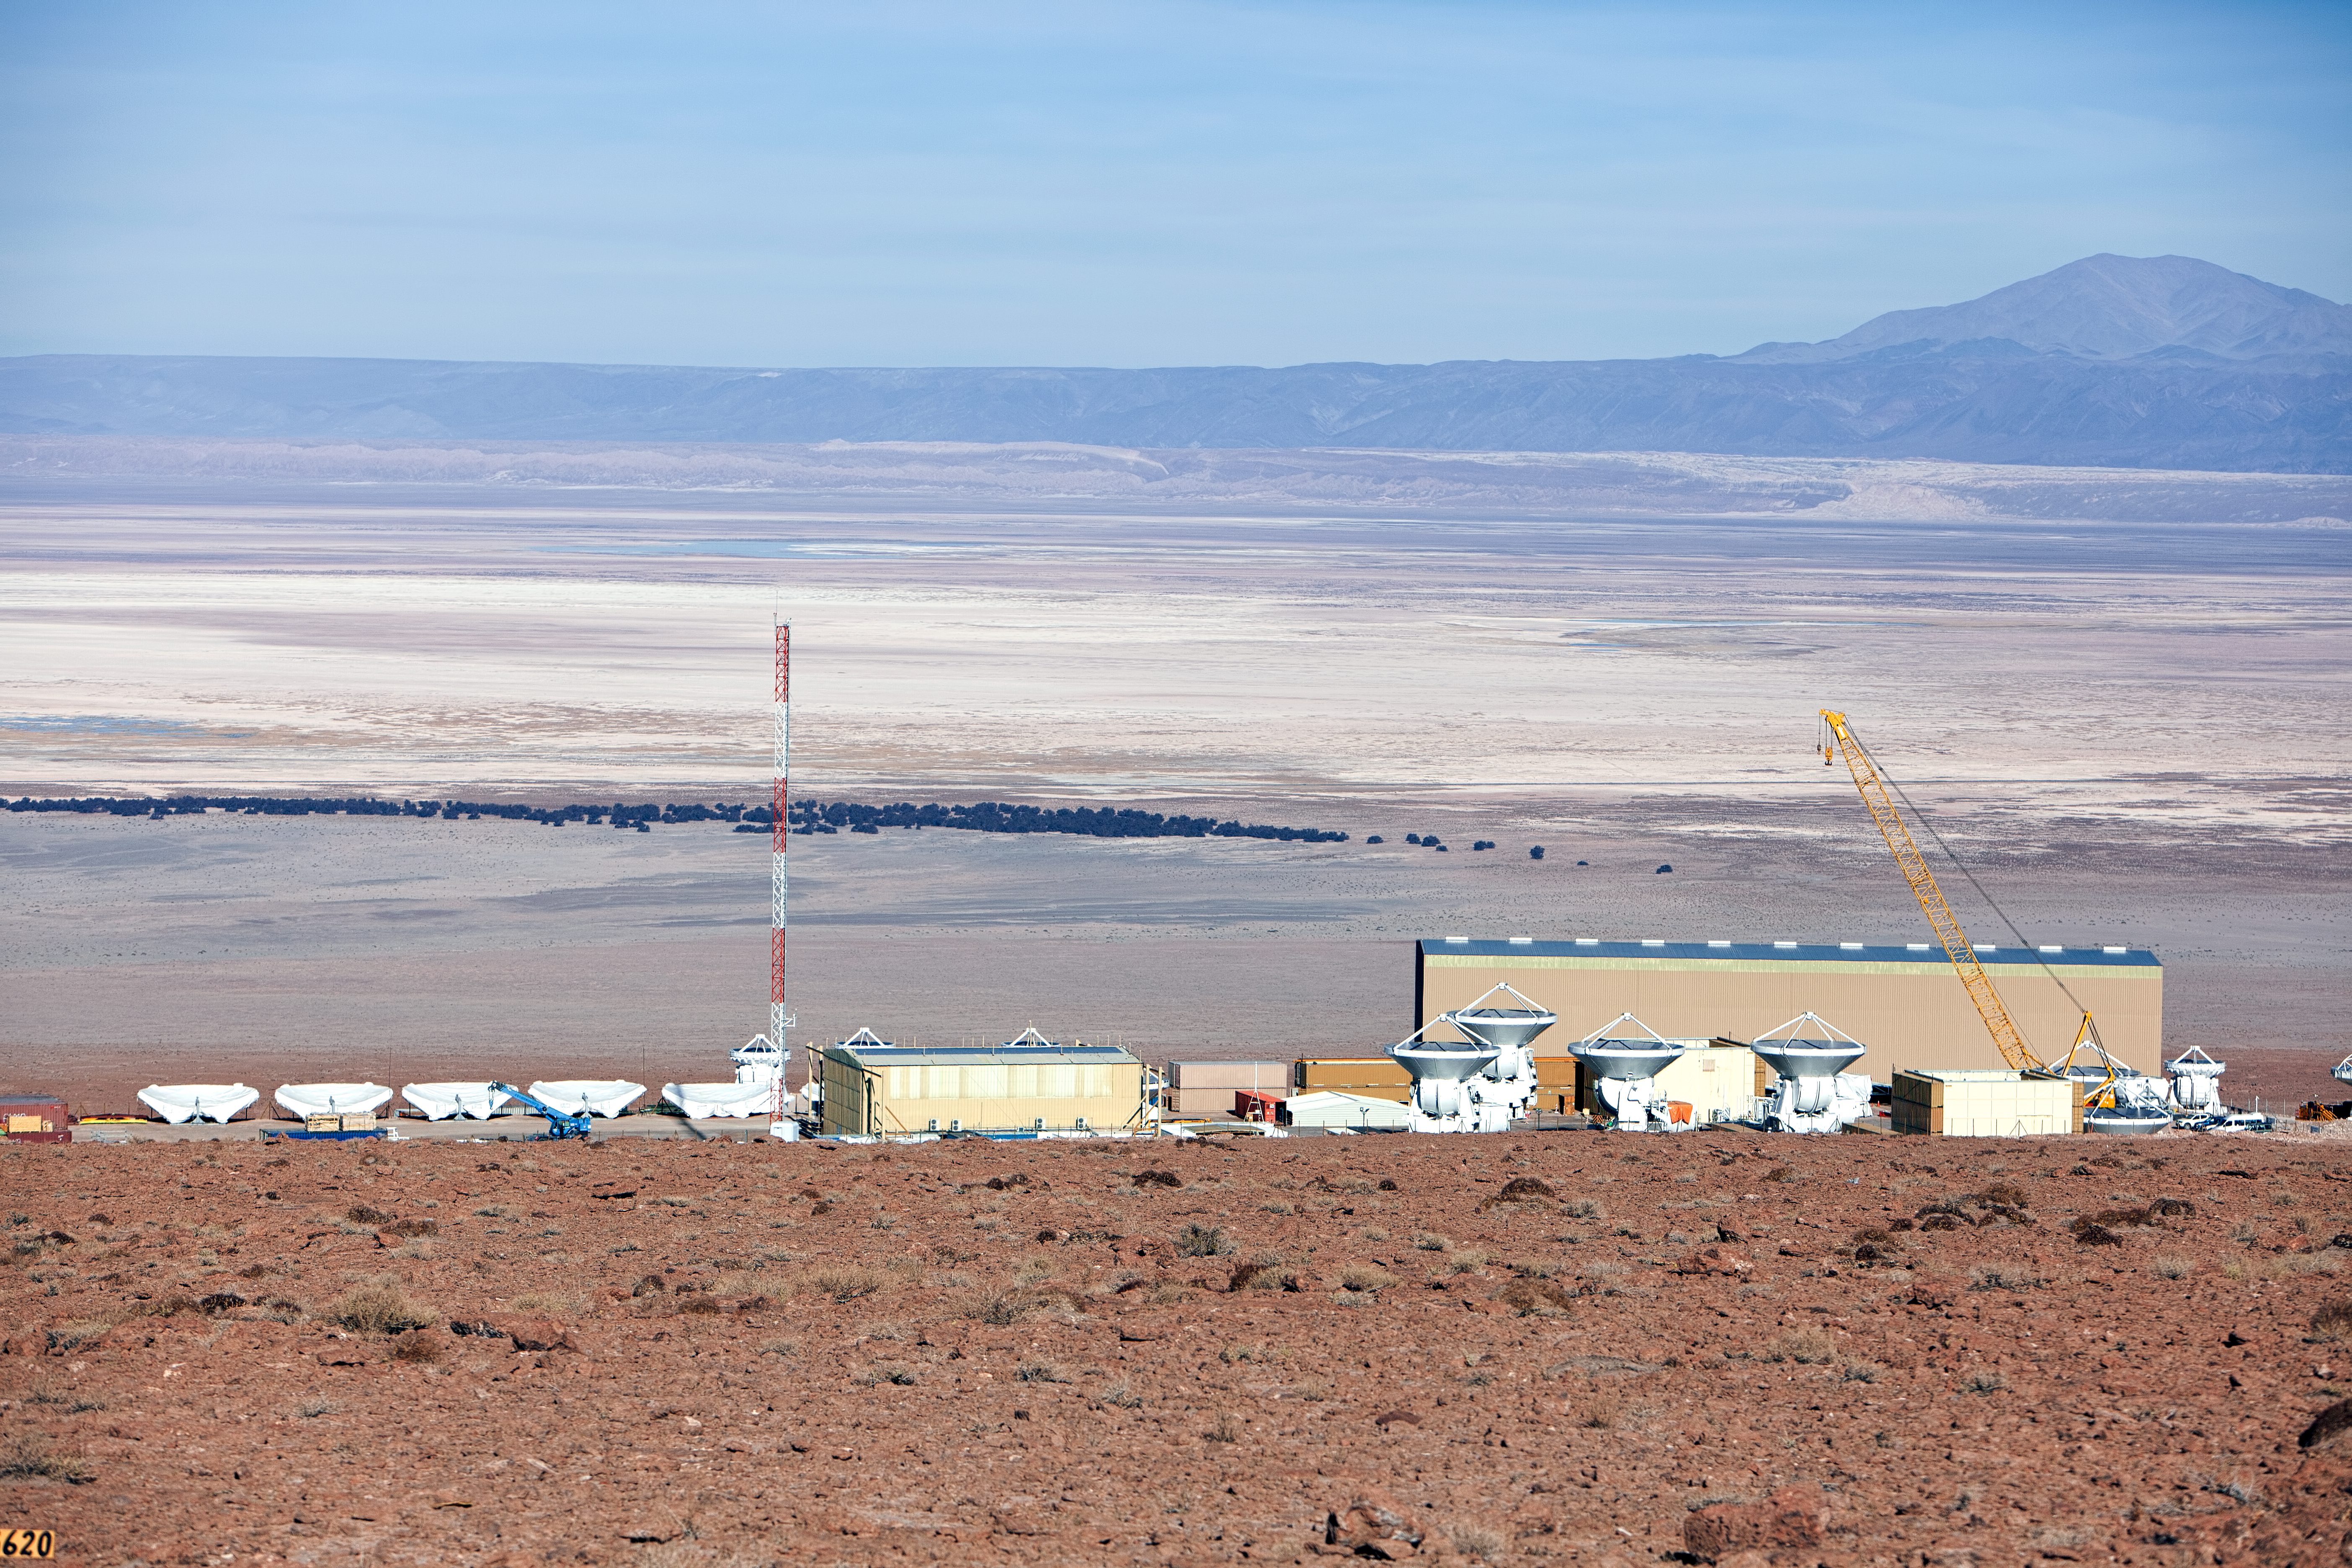

ALMA antennas

A collection of ALMA antennas at the Operations Support Facility site high in the Atacama Desert.

Credit: ESO